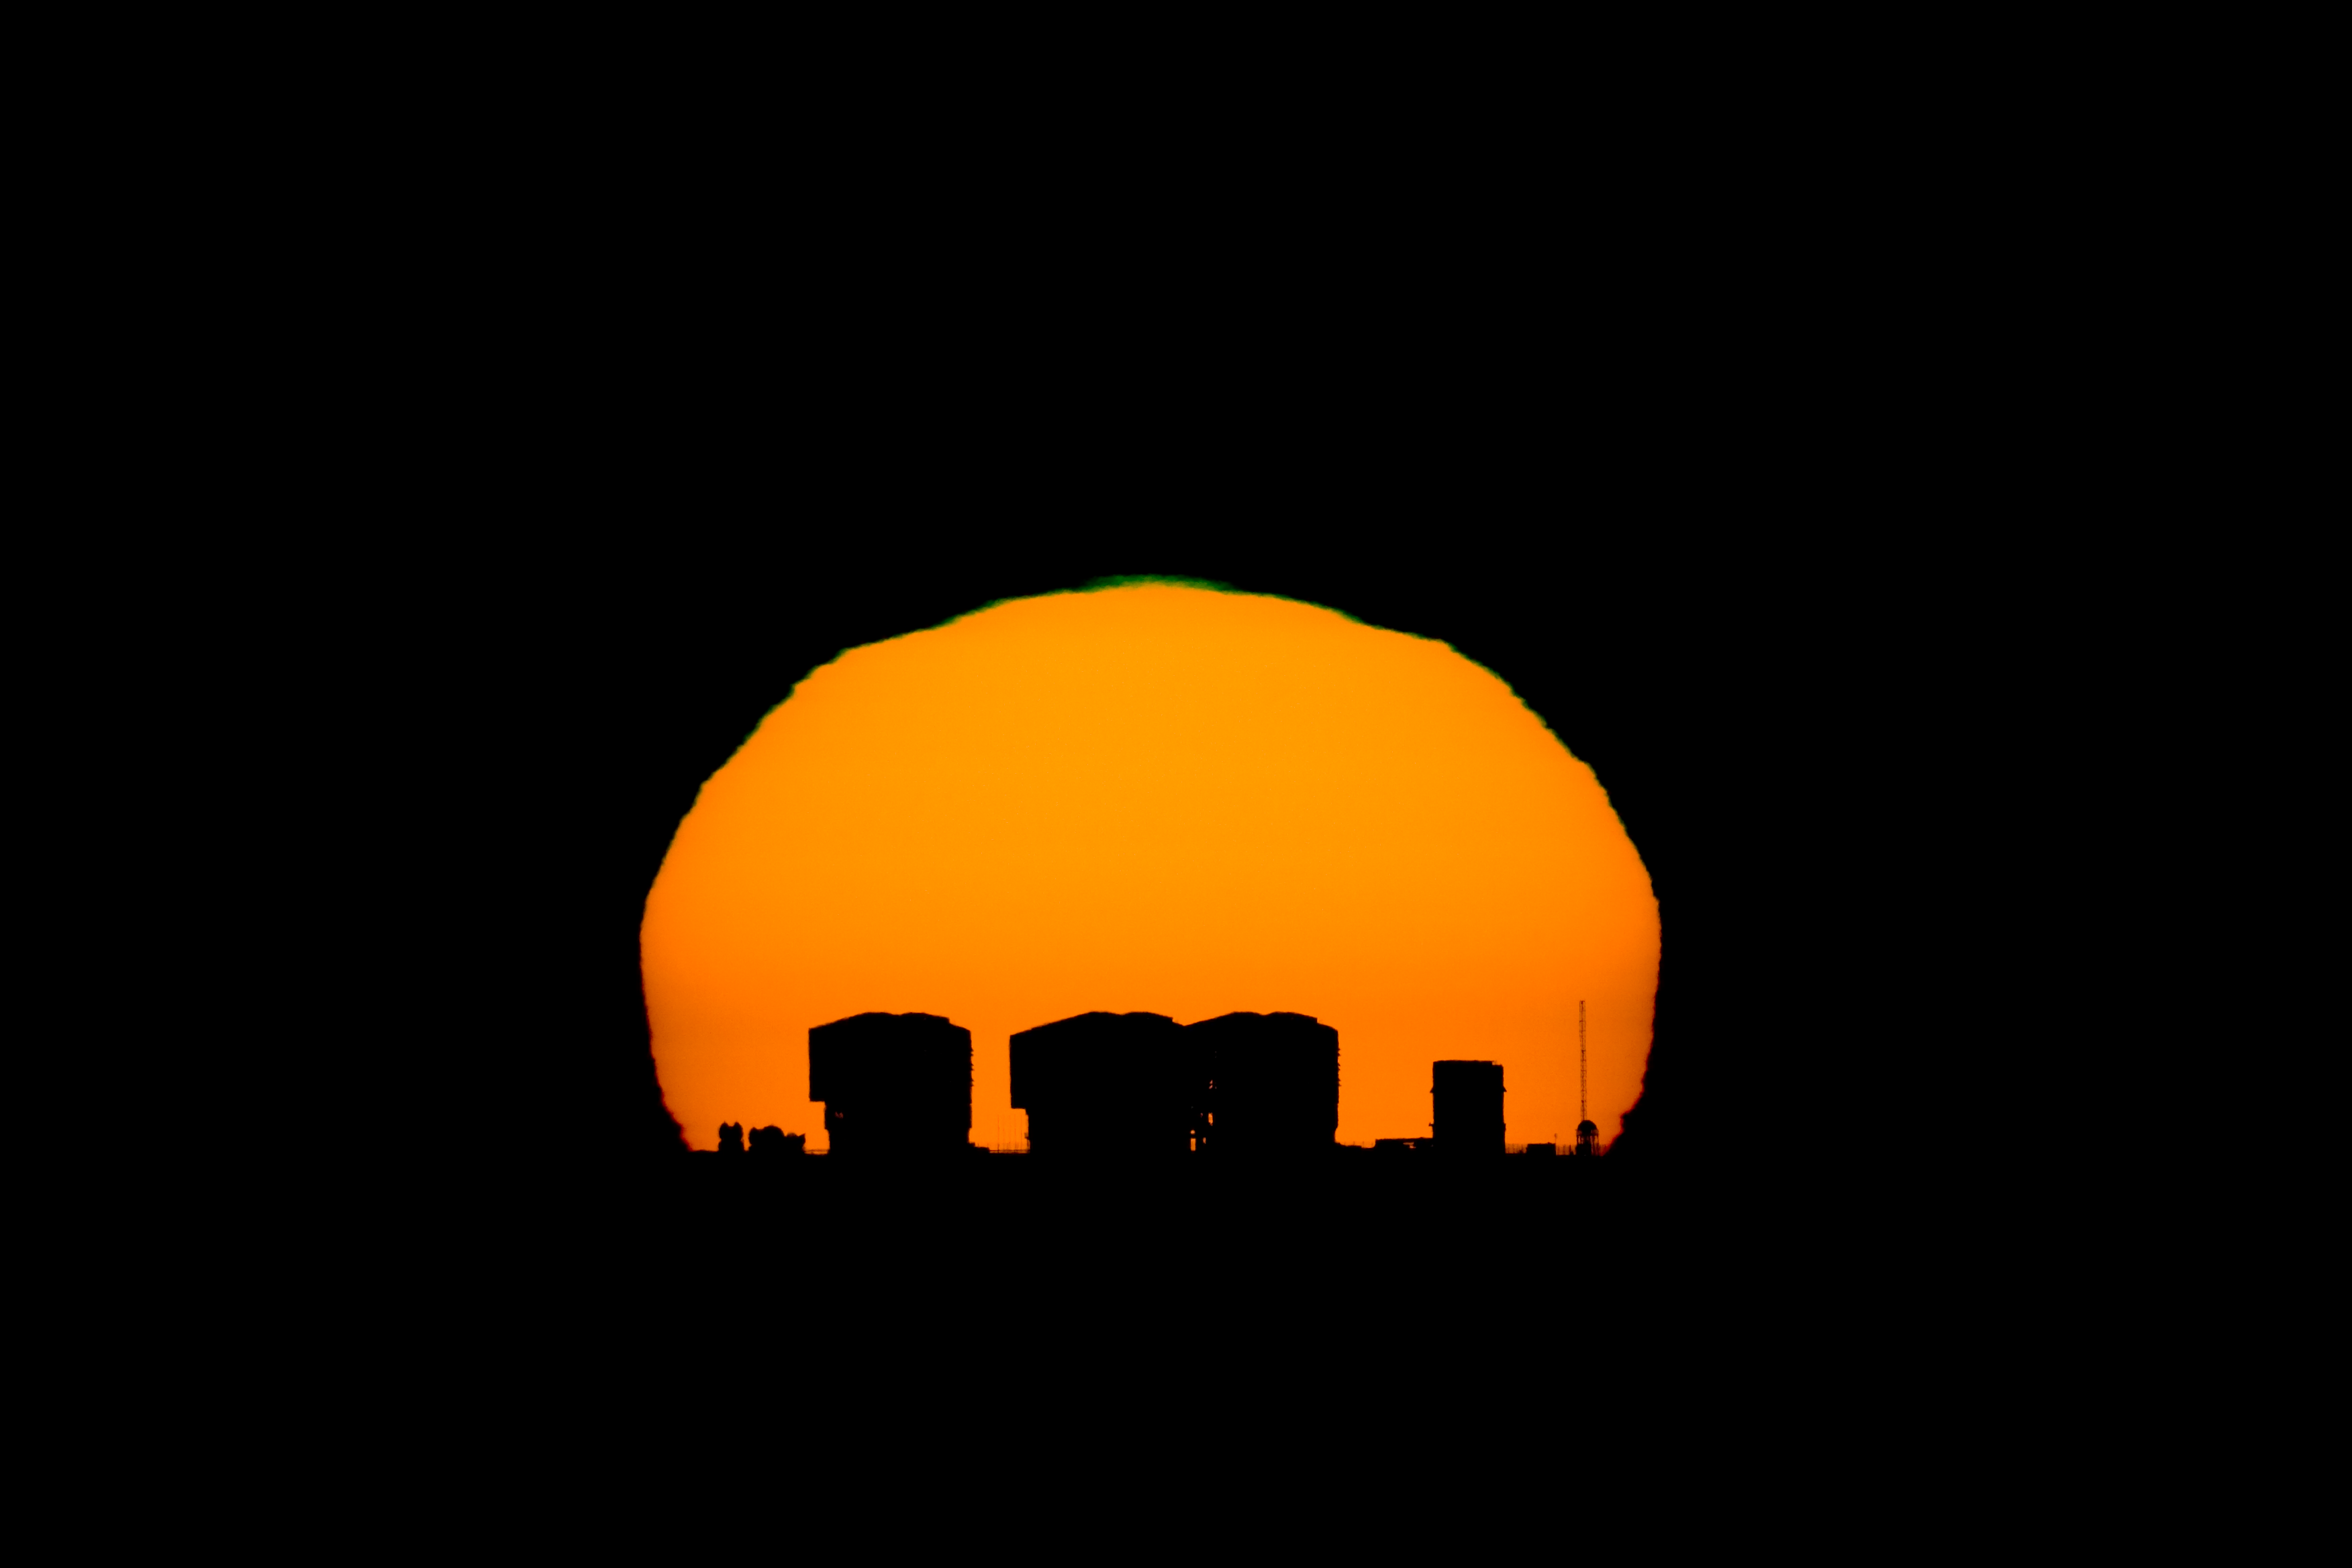

Sunset at Paranal

Twice per year, the sunset passes exactly behind Paranal for somebody located on the summit of Armazones mountain, 20 kilometres away. The dates and time when this happens were calculated using coordinates of both sites found on Google Earth and taking into account atmospheric effects.

The picture clearly shows 3 of the 4 big 8.2-m Unit Telescope (UT) domes (the 4th one is behind the others) of ESO's Very Large Telescope, the VST enclosure on their right and the high meteorological post with the DIMM tower on the extreme right. On the left of the picture, the partially opened domes of the smaller 1.8-m Auxiliary Telescopes (AT) are also visible.

The image was taken with a Takahashi FS128 refractor telescope, a Canon20Da camera and special Solar filters, by Stéphane Guisard (ESO).

Please remember that looking at the Sun through an optical device (Camera, Telescope, Binoculars etc.) is VERY dangerous, and could cause immediate blindness!

Credit: ESO/S. Guisard (www.eso.org/~sguisard)